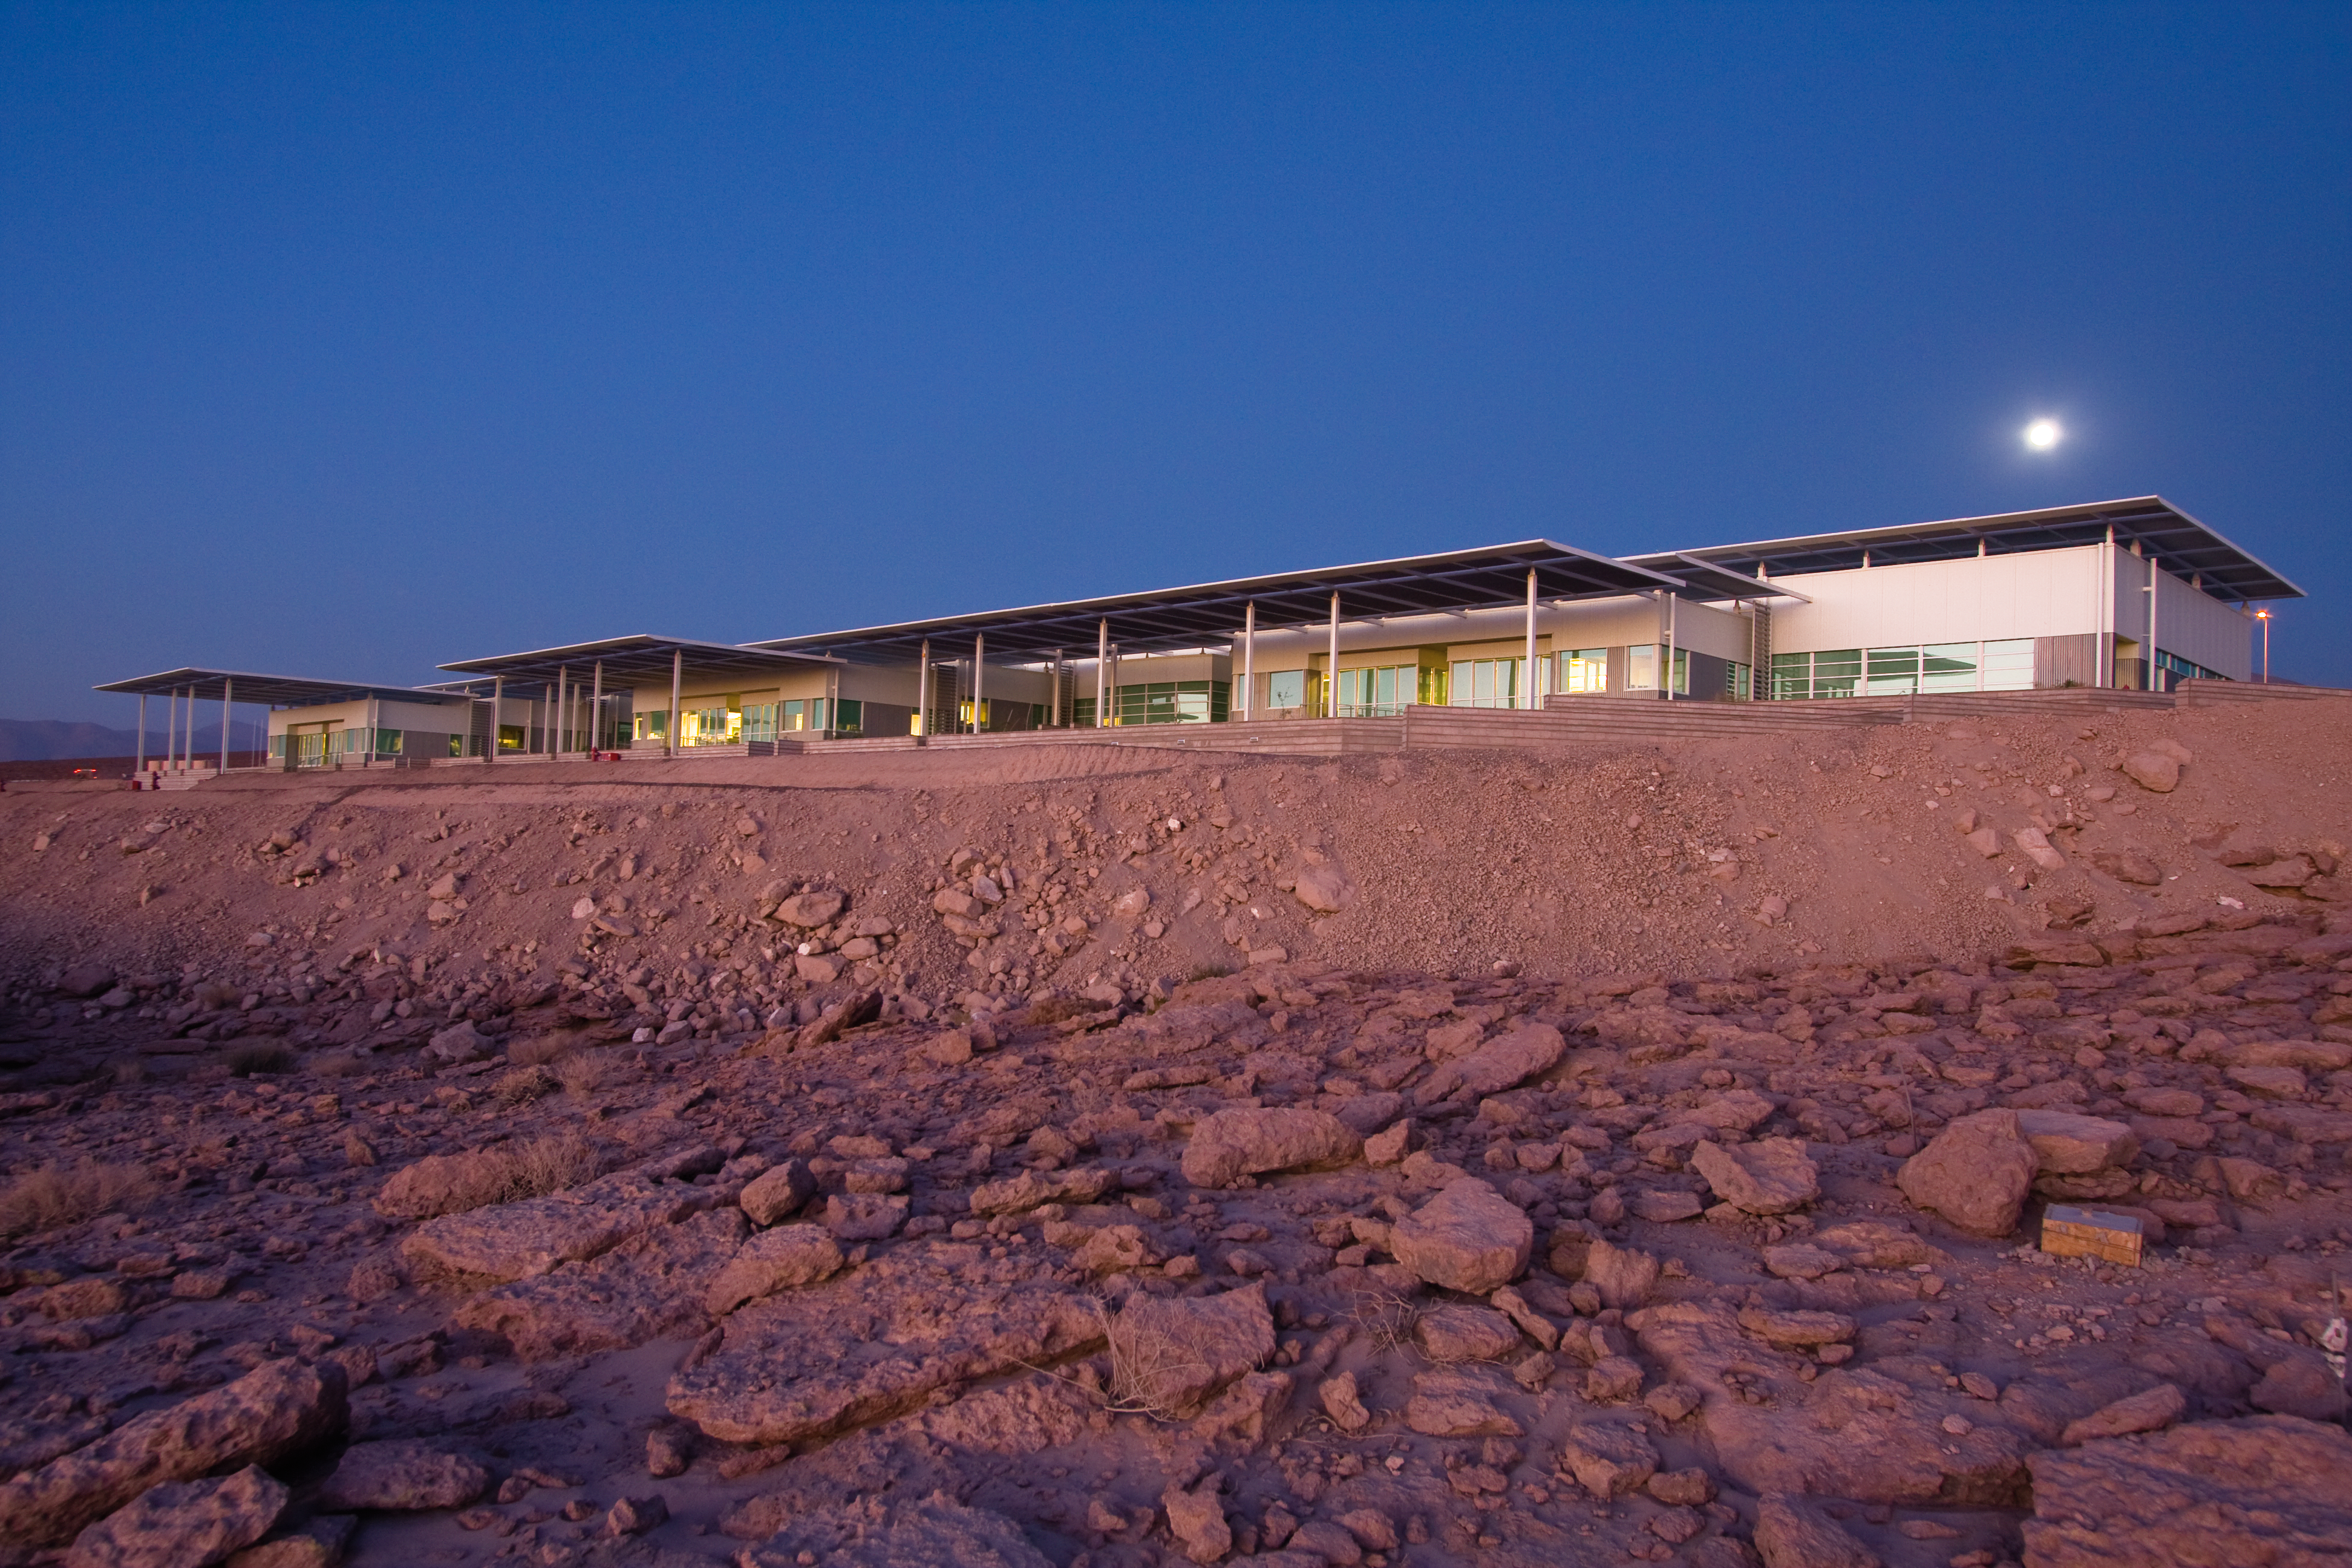

The ALMA Operations Support Facility

A view of the ALMA (Atacama Large Millimeter/submillimeter Array) Operations Support Facility (OSF) in Chile. ALMA is the largest ground-based astronomy project in existence, comprising a giant array of 12-metre submillimetre antennas, with maximum separations up to 16 kilometres. An additional, a compact array of 7-metre and 12-metre antennas complements the main array. Construction of ALMA started in 2003 and the array was inaugurated in 2013. The ALMA project is an international collaboration between Europe, East Asia and North America in cooperation with the Republic of Chile.

Credit: H. Sommer/ALMA (ESO/NAOJ/NRAO)